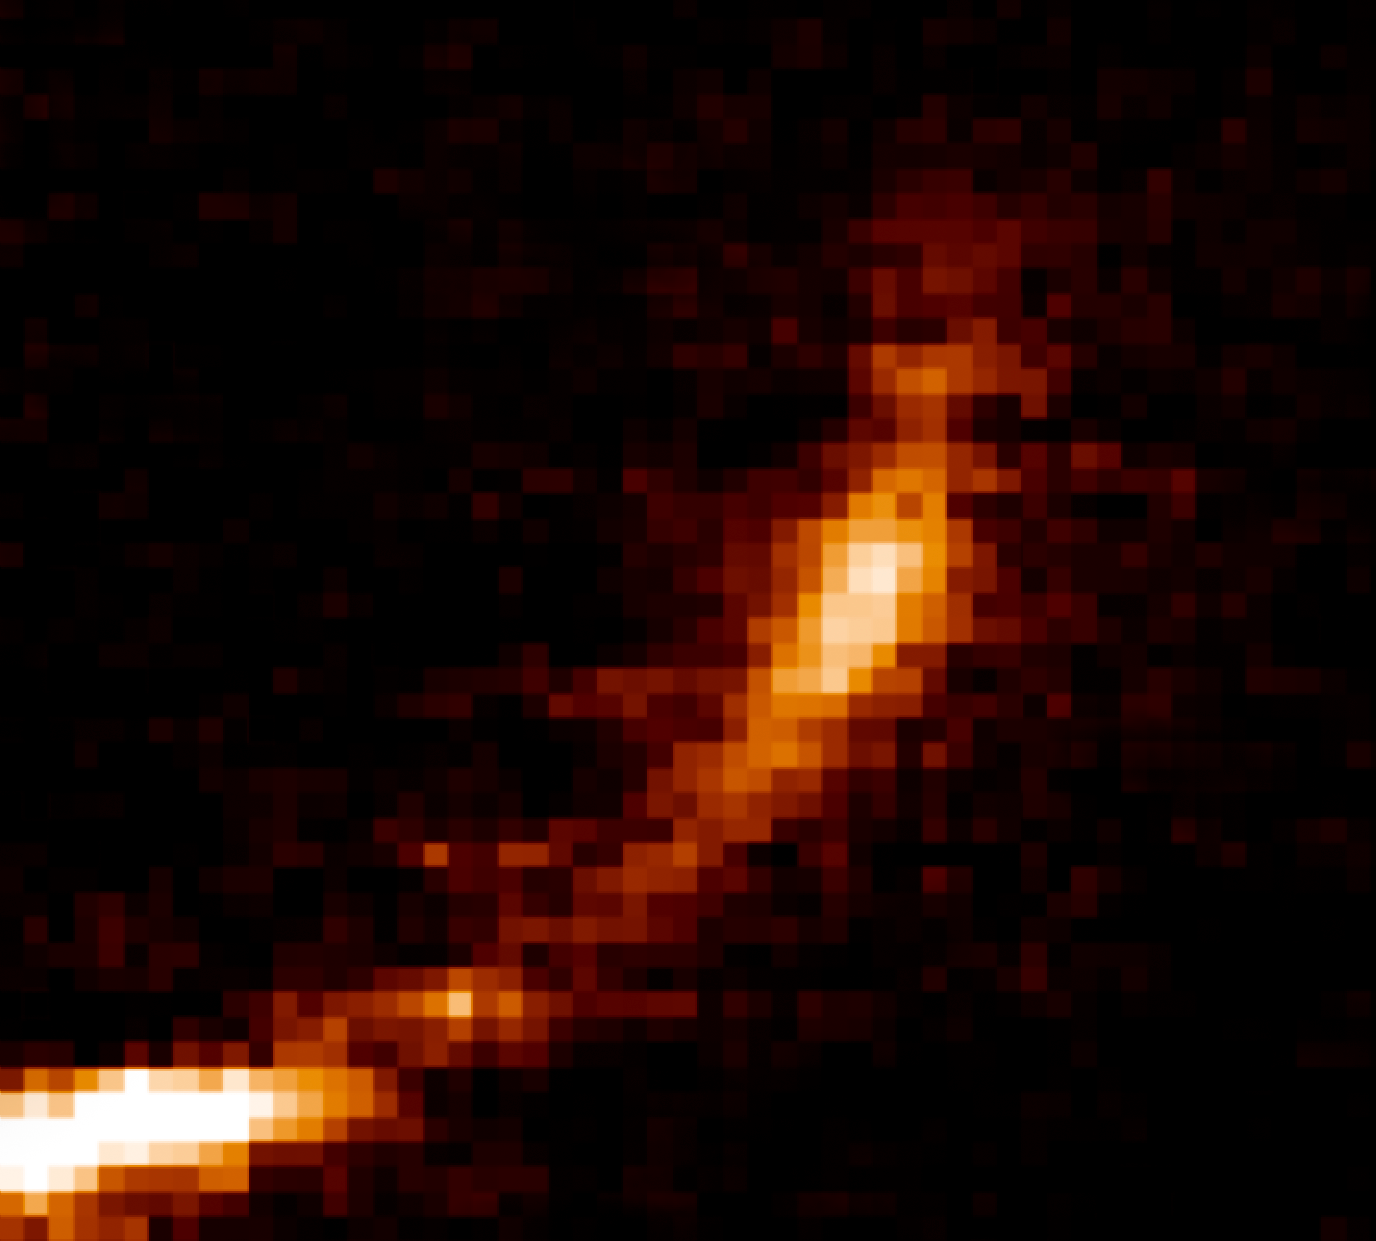

Gas cloud being ripped apart by the black hole at the centre of the Milky Way

New observations from ESO’s Very Large Telescope show how a gas cloud now passing close to the supermassive black hole at the centre of the galaxy is being ripped apart. The horizontal axis shows the extent of the cloud along its orbit and the vertical axis shows the velocities of different parts of the cloud. The cloud is now dramatically stretched out and the velocity of the front is several million km/h different from that of the tail.

Credit: ESO/S. Gillessen